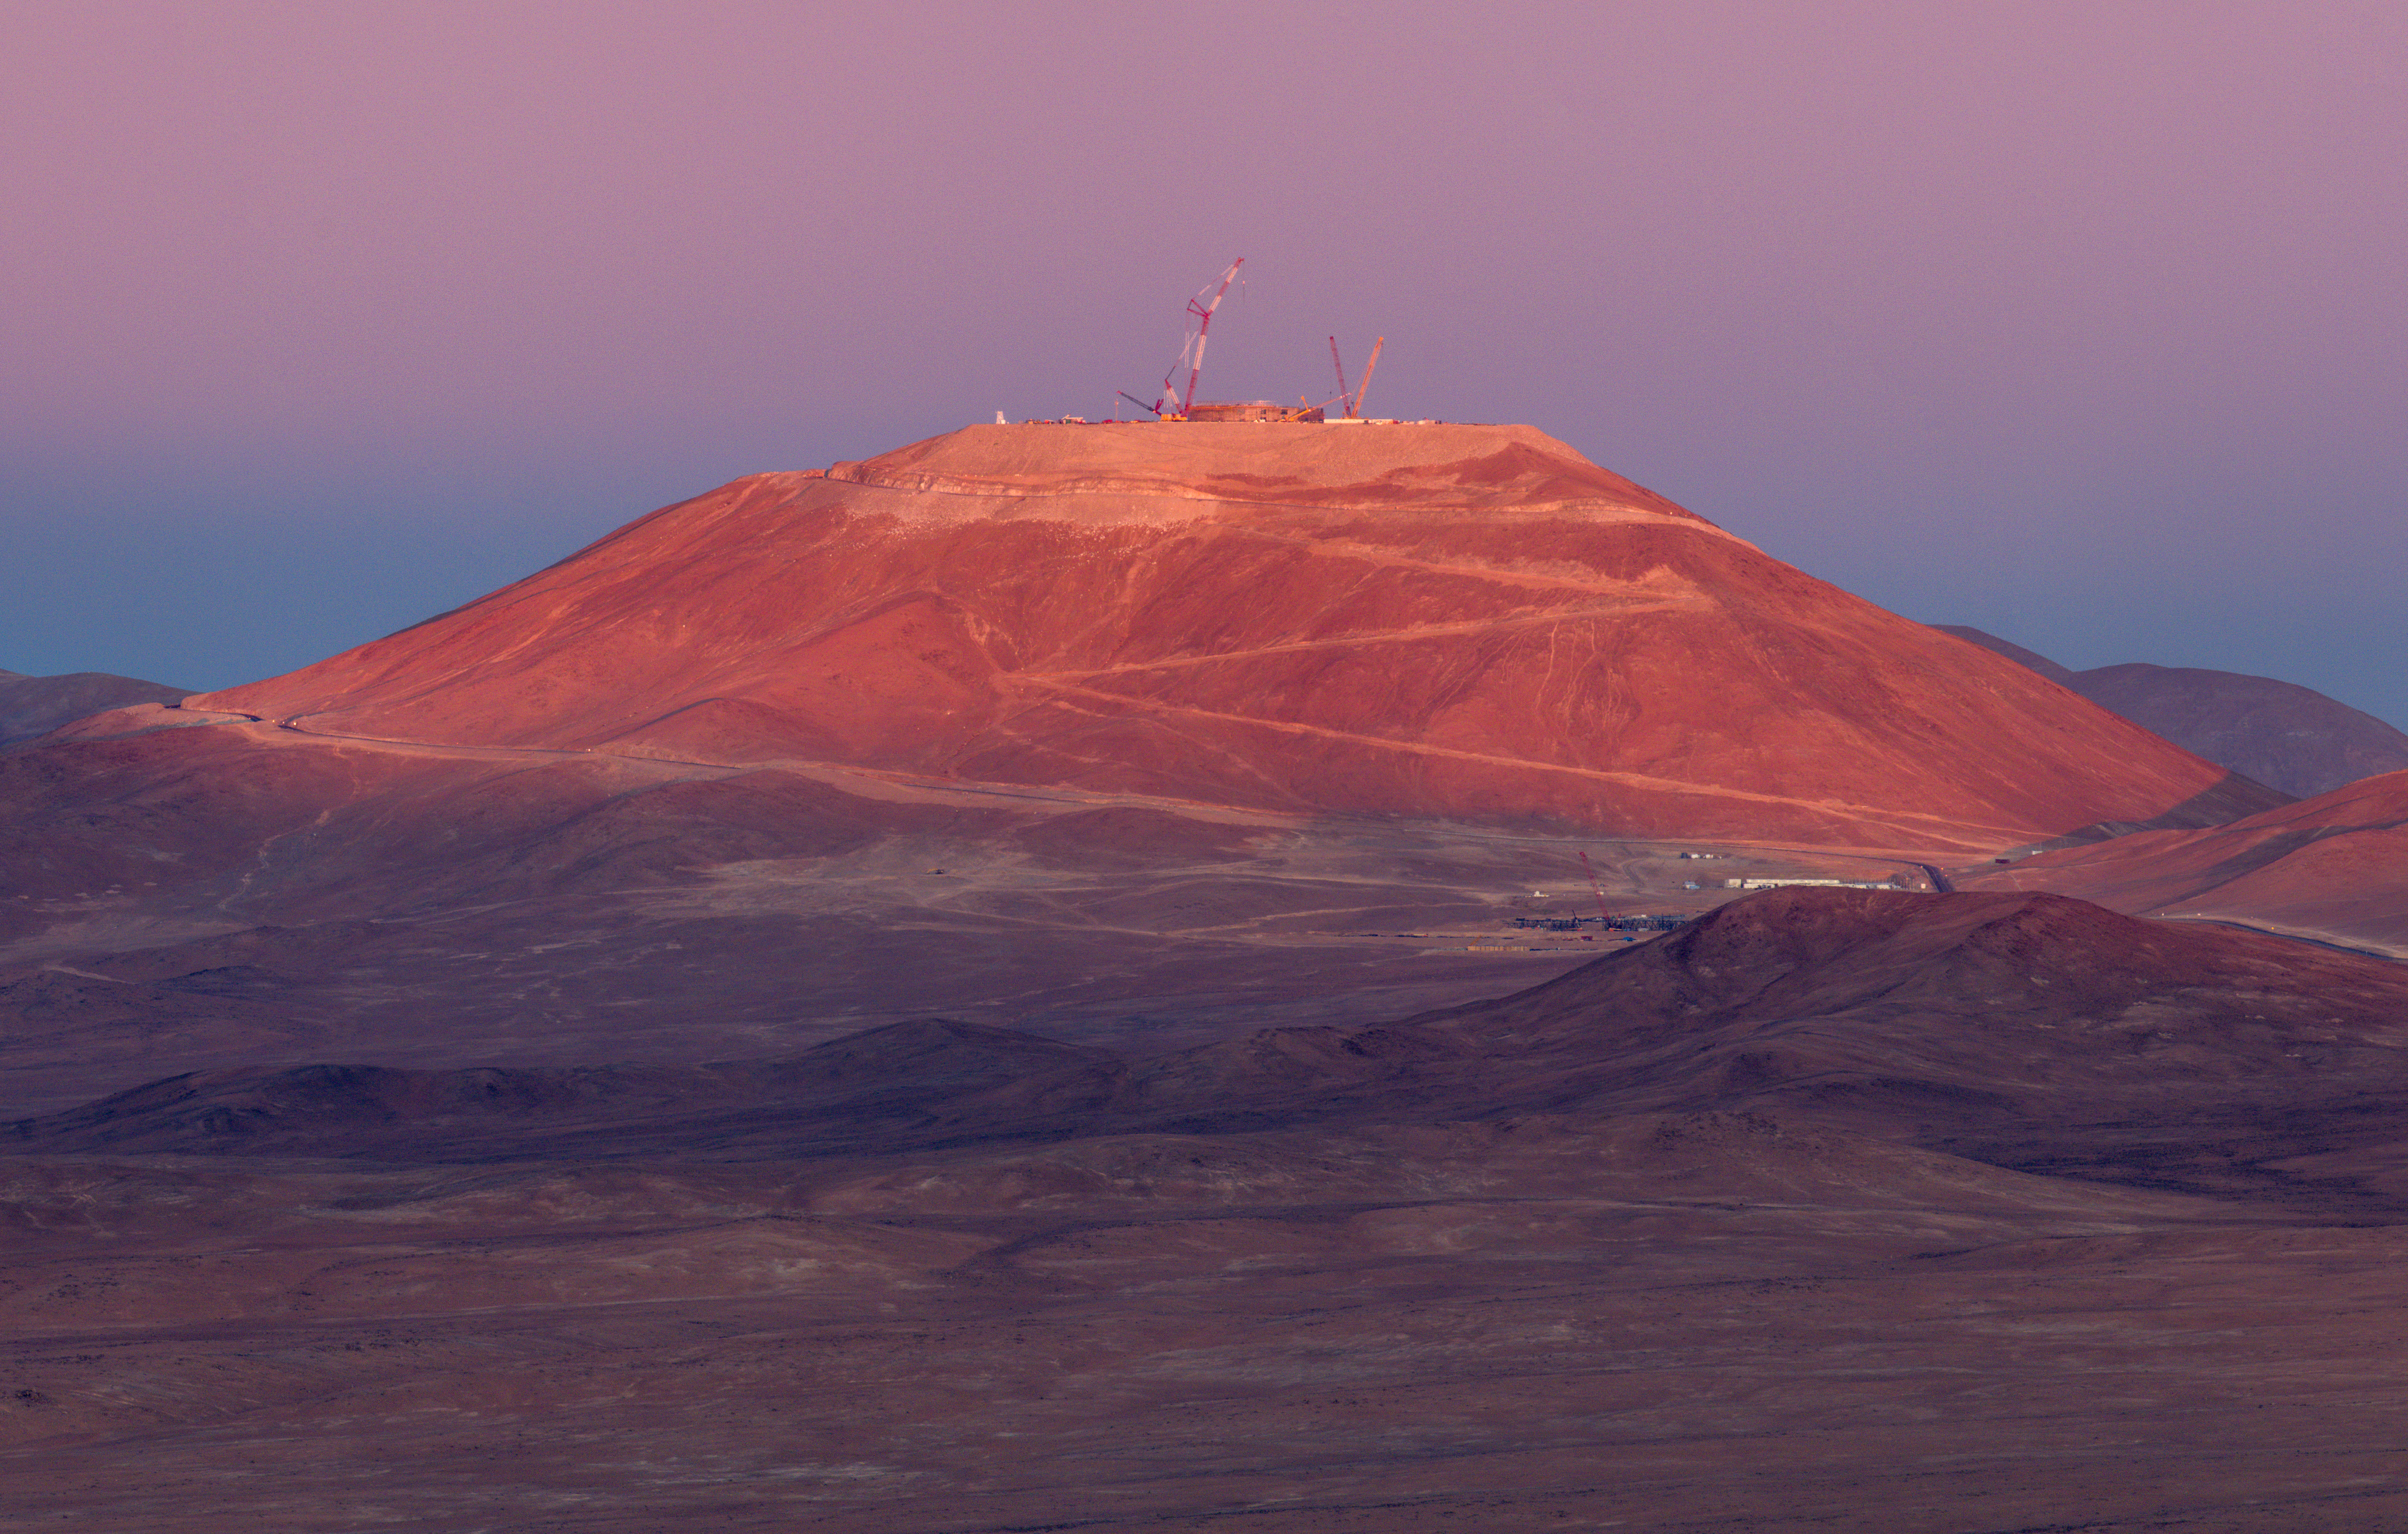

The new skyline of Cerro Armazones

This Picture of the Week shows a stunning pastel vista of Cerro Armazones in the Chilean Atacama Desert. At the end of the zigzagging mountain road are several cranes that are responsible for the gradual addition of ESO’s Extremely Large Telescope (ELT) to this skyline. The leftmost crane is almost 120 m tall, which conveys the sheer size of this facility. At 3046 metres above sea level, the ELT will be left high and dry, ideal conditions for astronomical observations. There will be many clear night skies ready to be exposed to the ELT’s enormous 39-metre primary mirror.

The ELT will be able to better detect and study potentially habitable exoplanets, probe into the nature of black holes and dark matter, and may even lead us to unexpected evidence that leads us to question our understanding of fundamental physics.

Credit: G. Hüdepohl (atacamaphoto.com)/ESO